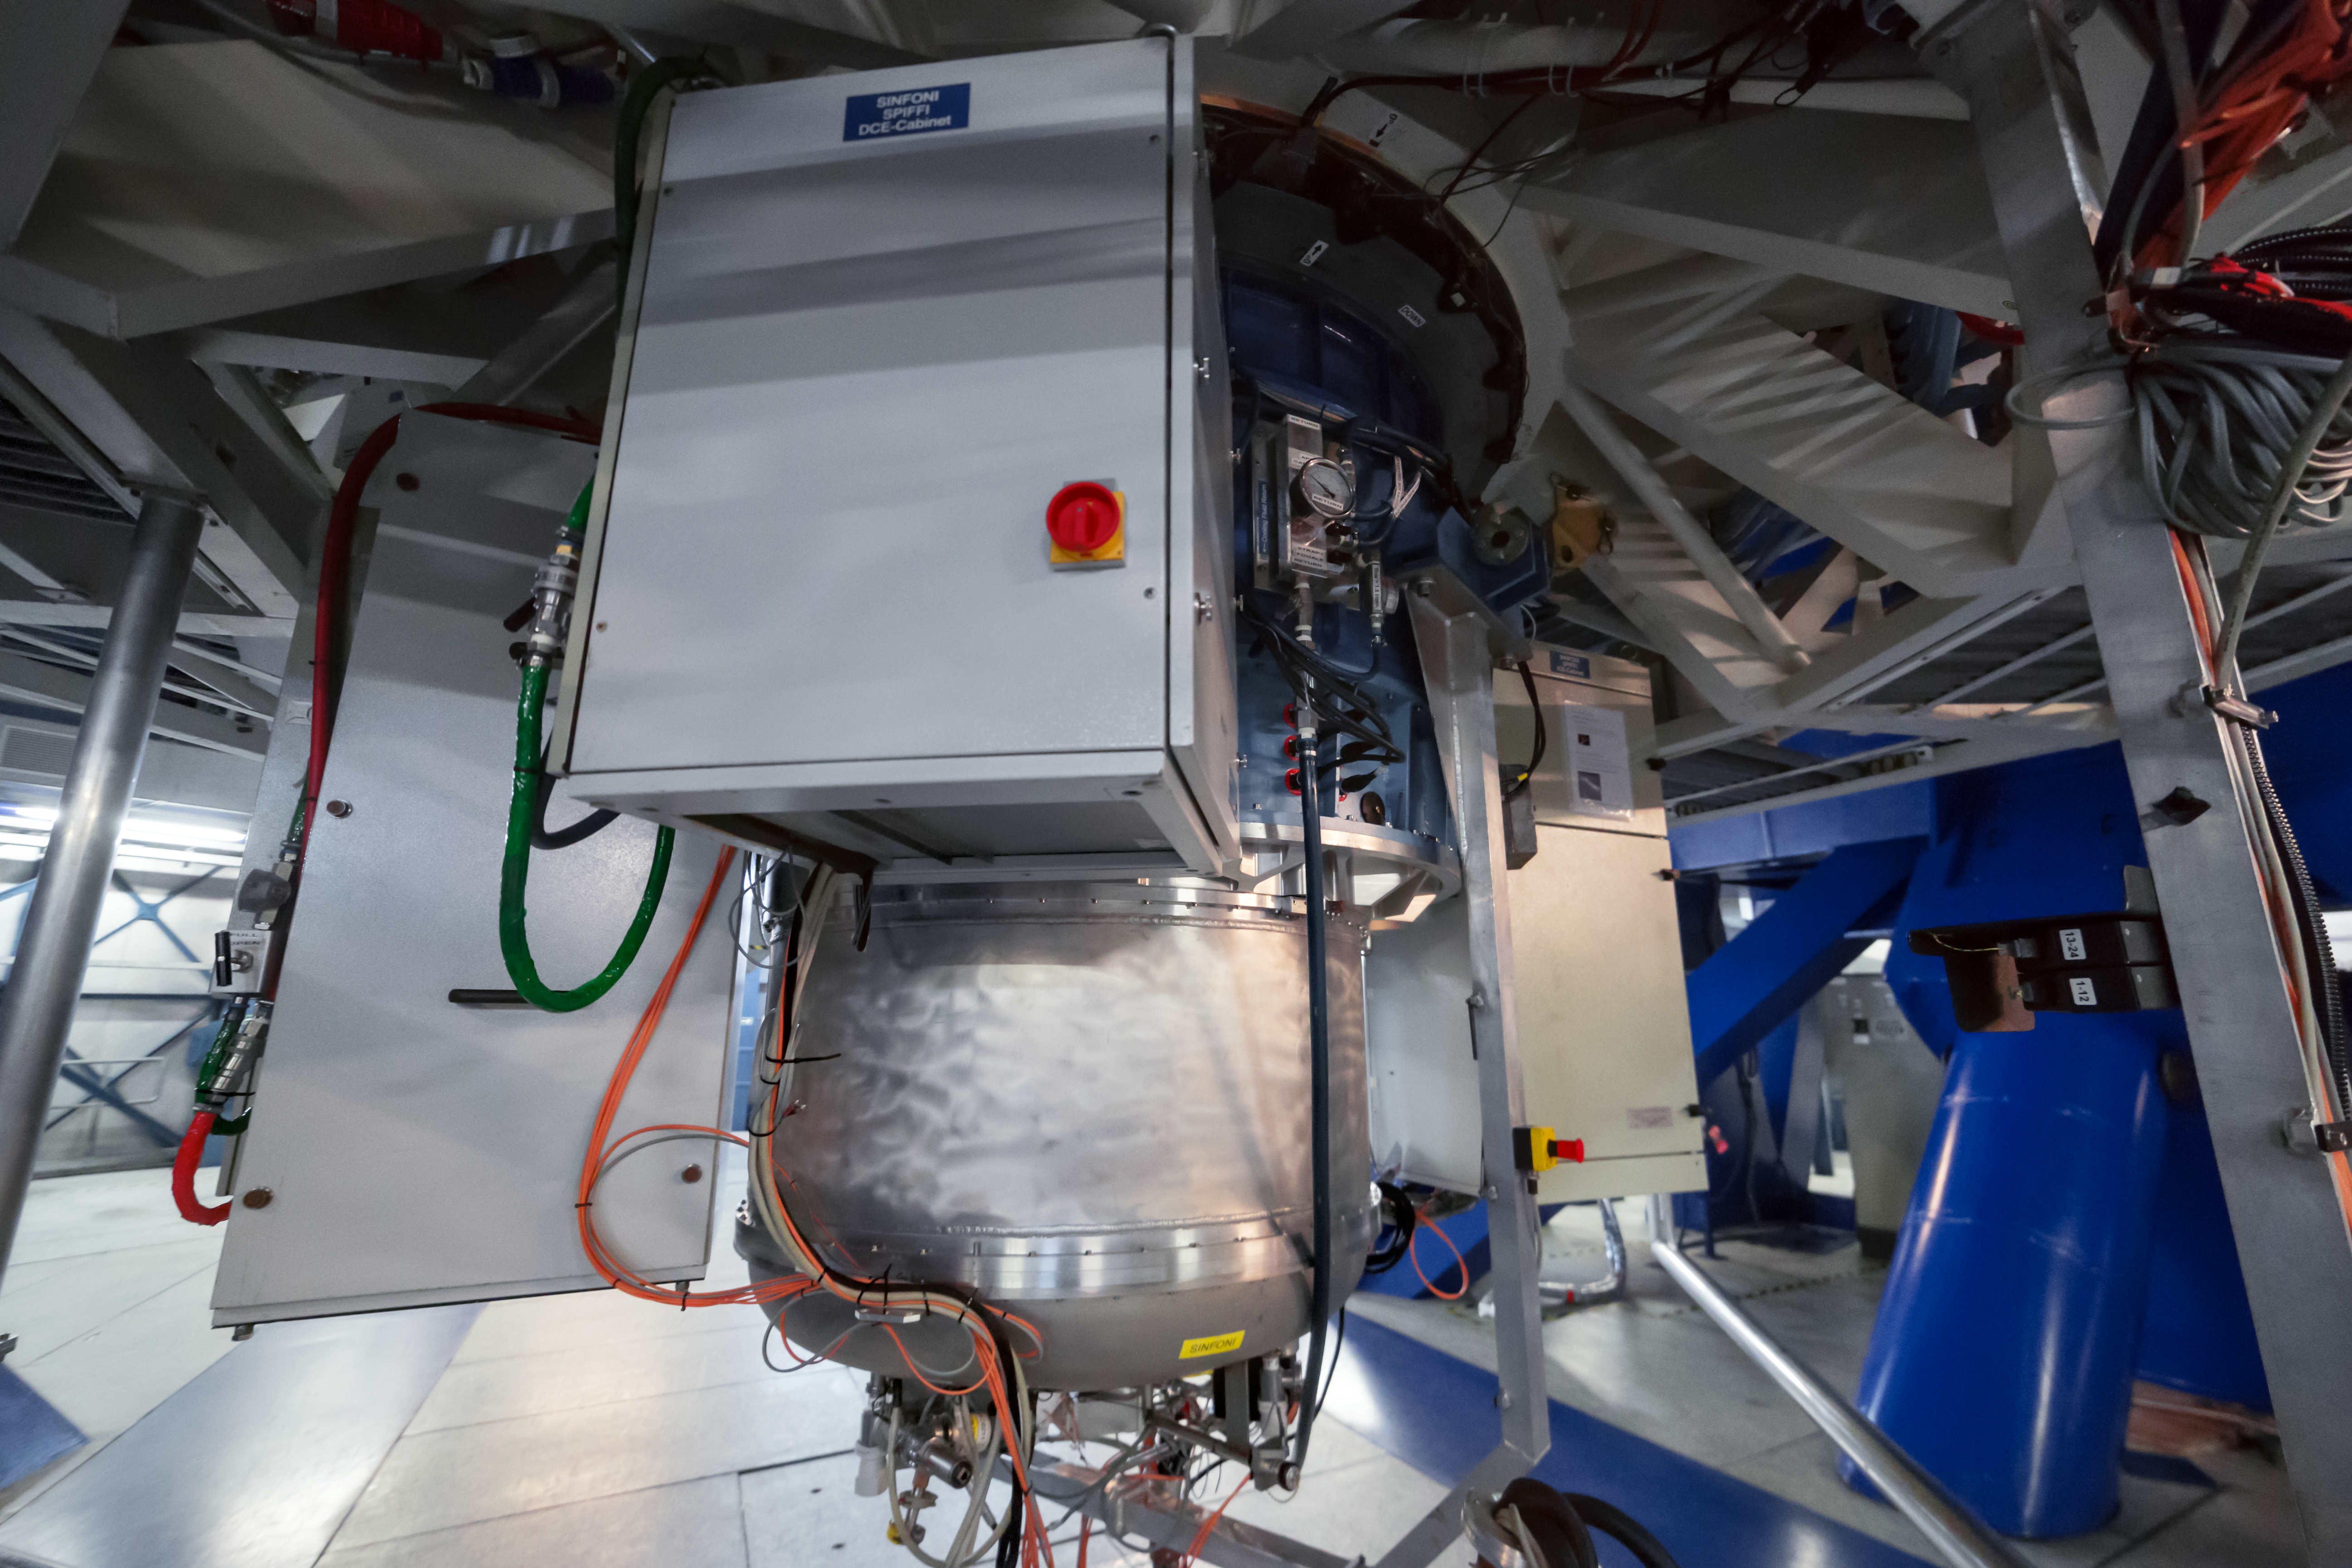

SPIFFI close-up

SPIFFI — the acronym stands for SPectrometer for Infrared FaintField Imaging — is a very efficient infrared integral field spectrograph that makes up part of the SINFONI instrument mounted on ESO's VLT.

Credit: ESO